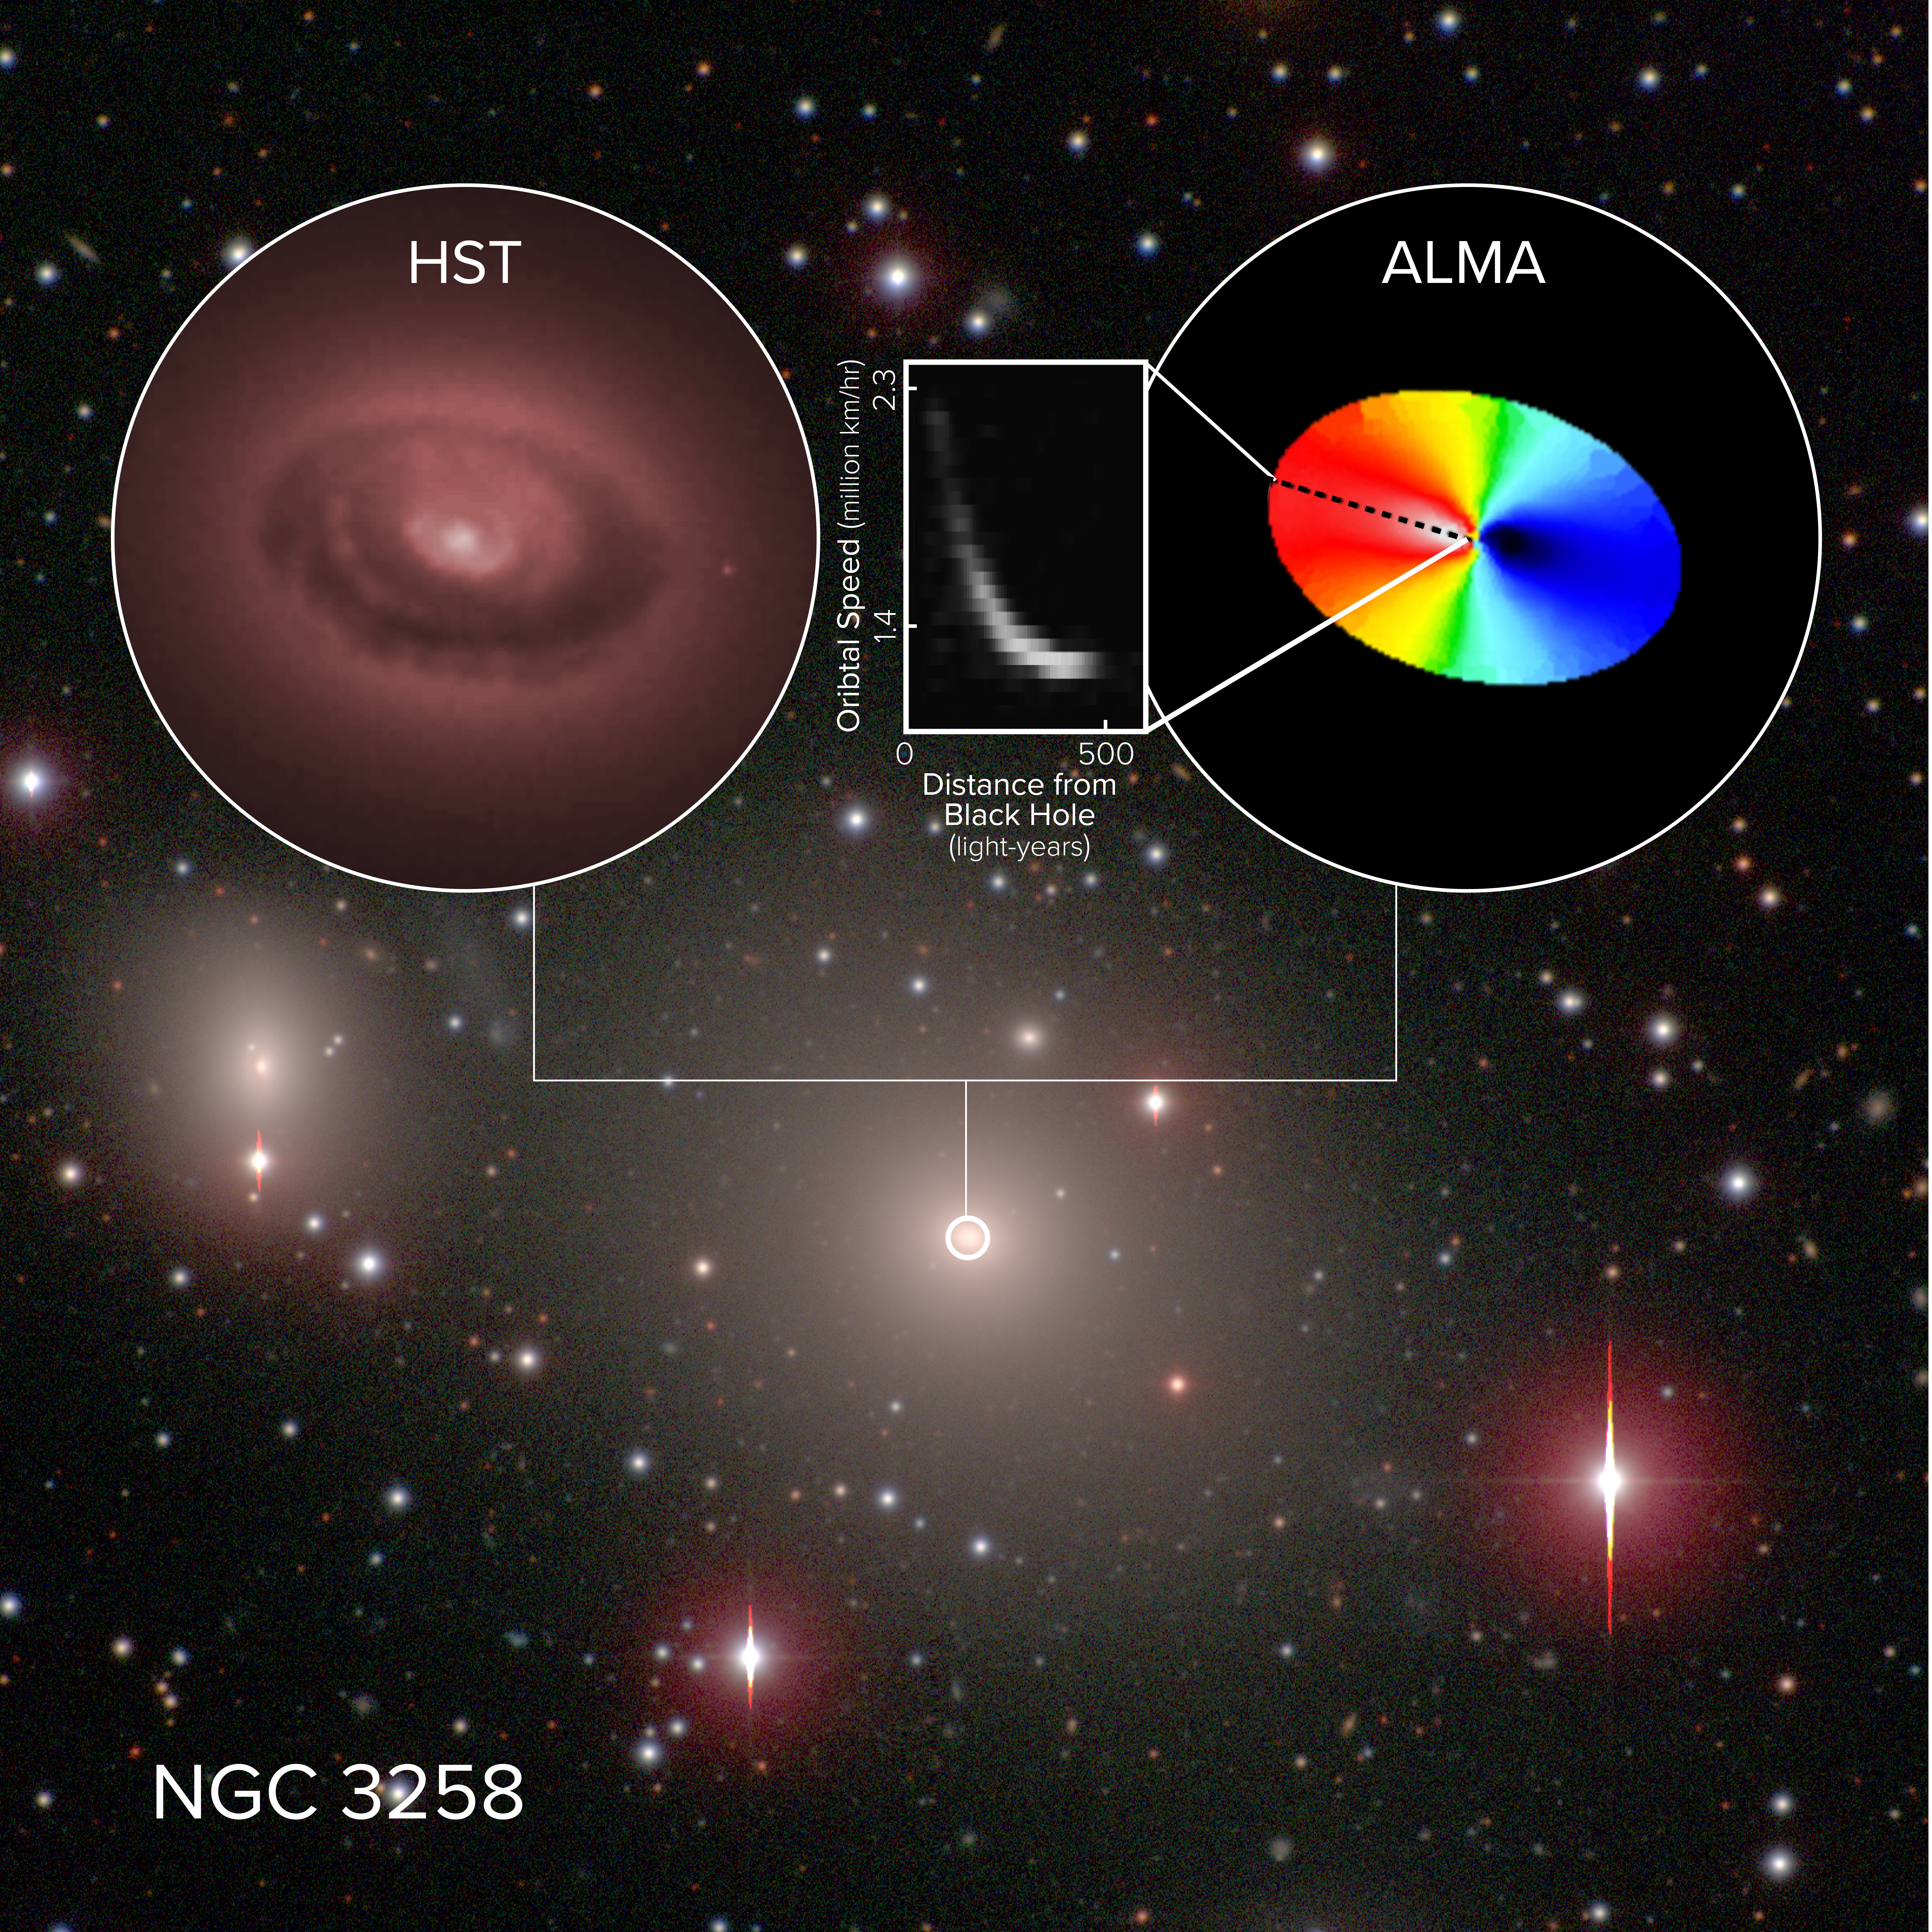

ALMA Dives into Black Hole’s Sphere of Influence

ALMA has made the most precise measurements of cold gas swirling around a supermassive black hole -- the cosmic behemoth at the center of the giant elliptical galaxy NGC 3258. The multi-color ellipse reflects the motion of the gas orbiting the black hole, with blue indicating motion towards us and red motion away from us. The inset box represents how the orbital velocity changes with distance from theblack hole. The material was found to rotate faster the closer in the astronomers observed to the black hole, enabling them to accurately calculate its mass: a whopping 2.25 billion times the mass of our sun.

Credit: ALMA (ESO/NAOJ/NRAO), B. Boizelle; NRAO/AUI/NSF, S. Dagnello; Hubble Space Telescope (NASA/ESA); Carnegie-Irvine Galaxy Survey